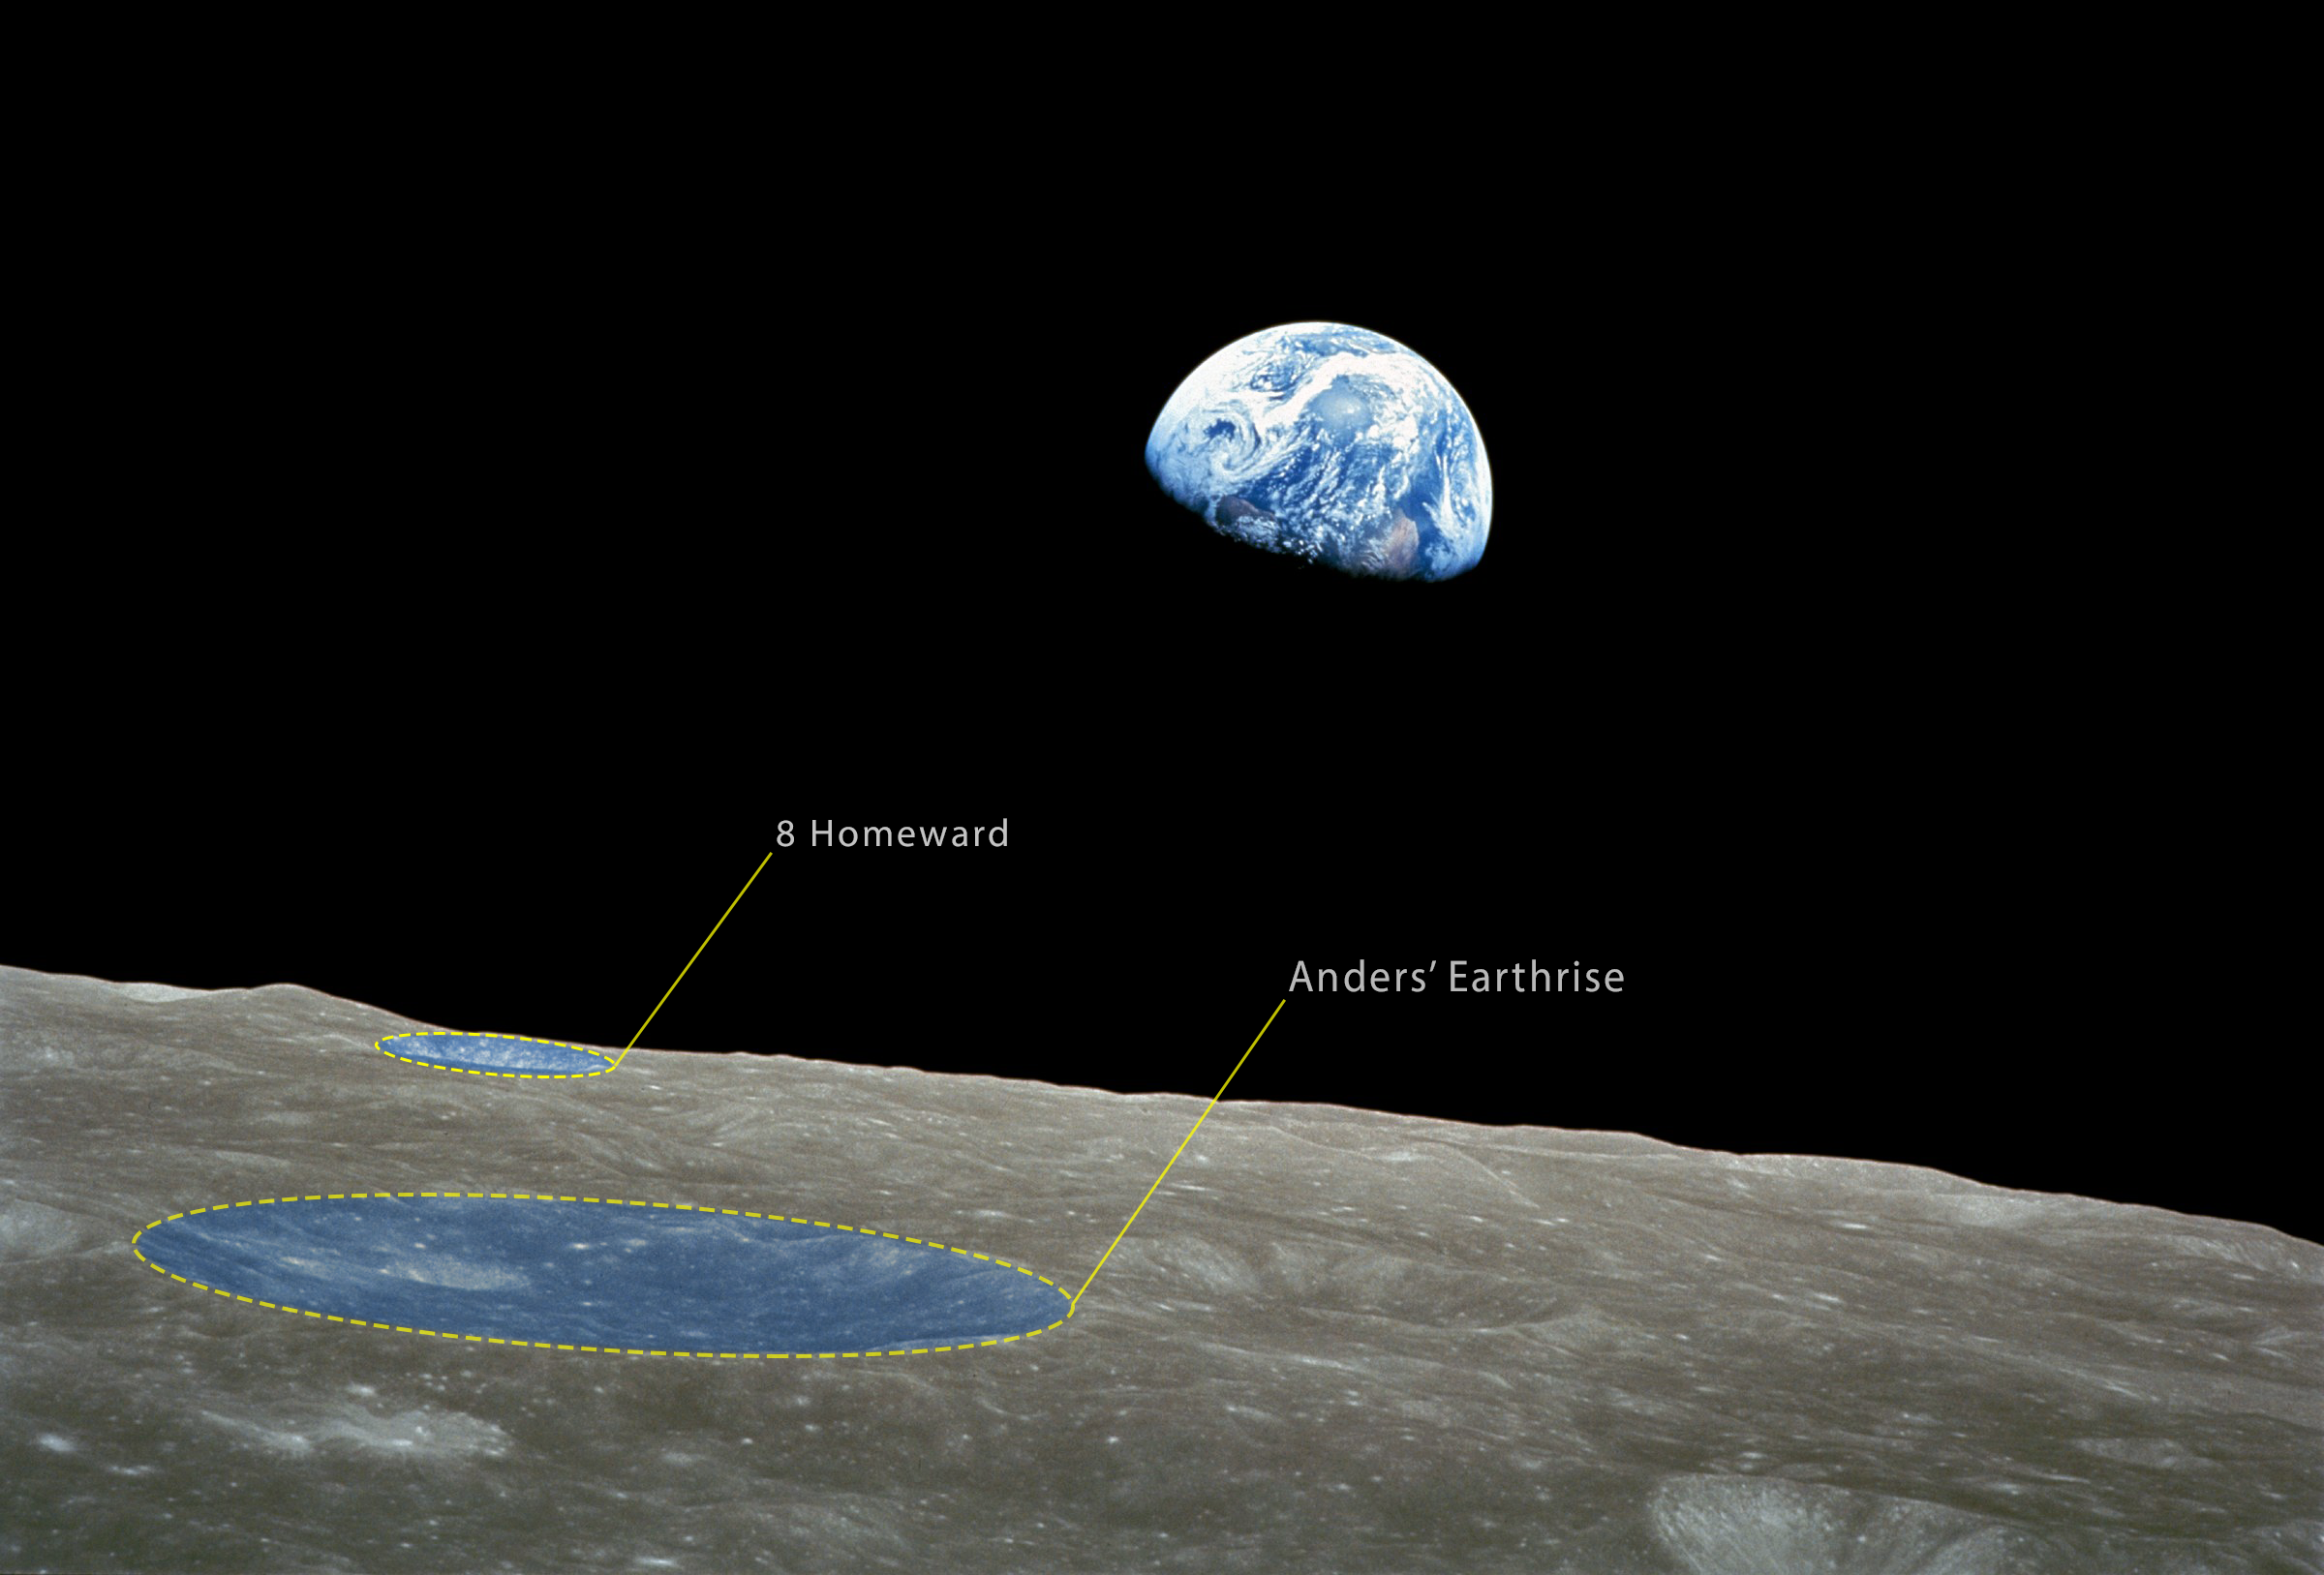

Earthrise from Apollo 8 (annotated)

The Earthrise colour photograph taken by astronaut William Anders. It depicts the moment that our shiny blue Earth came back into view as the spacecraft emerged out of the dark from behind the grey and barren Moon. This is arguably the most famous picture taken by Apollo 8. It became iconic and has been credited with starting the environmental movement.

Two of the crates seen in this photo have just been named by the Working Group for Planetary System Nomenclature (WGPSN) of the International Astronomical Union.

Credit: NASA/IAU